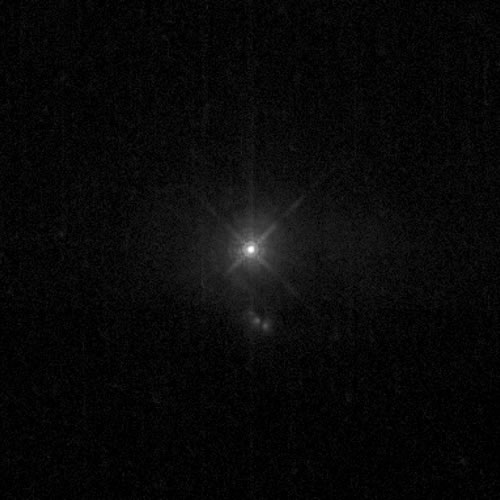

HST imaging of the core of PG1426+015

Hubble Space Telescope WFPC2 optical image of PG1426. The SDSS image in Figure 1 shows more of the host galaxy structure. However, in the SDSS image the core of the source is saturated. Here we see the central few arcseconds of the system where the central supermassive black hole powering the quasar is surmised to be. The 3" x 3" NIFS field-of-view covered the bright central source. The total size of the field shown is 22" x 17".

Credit: International Gemini Observatory/NOIRLab/NSF/AURA